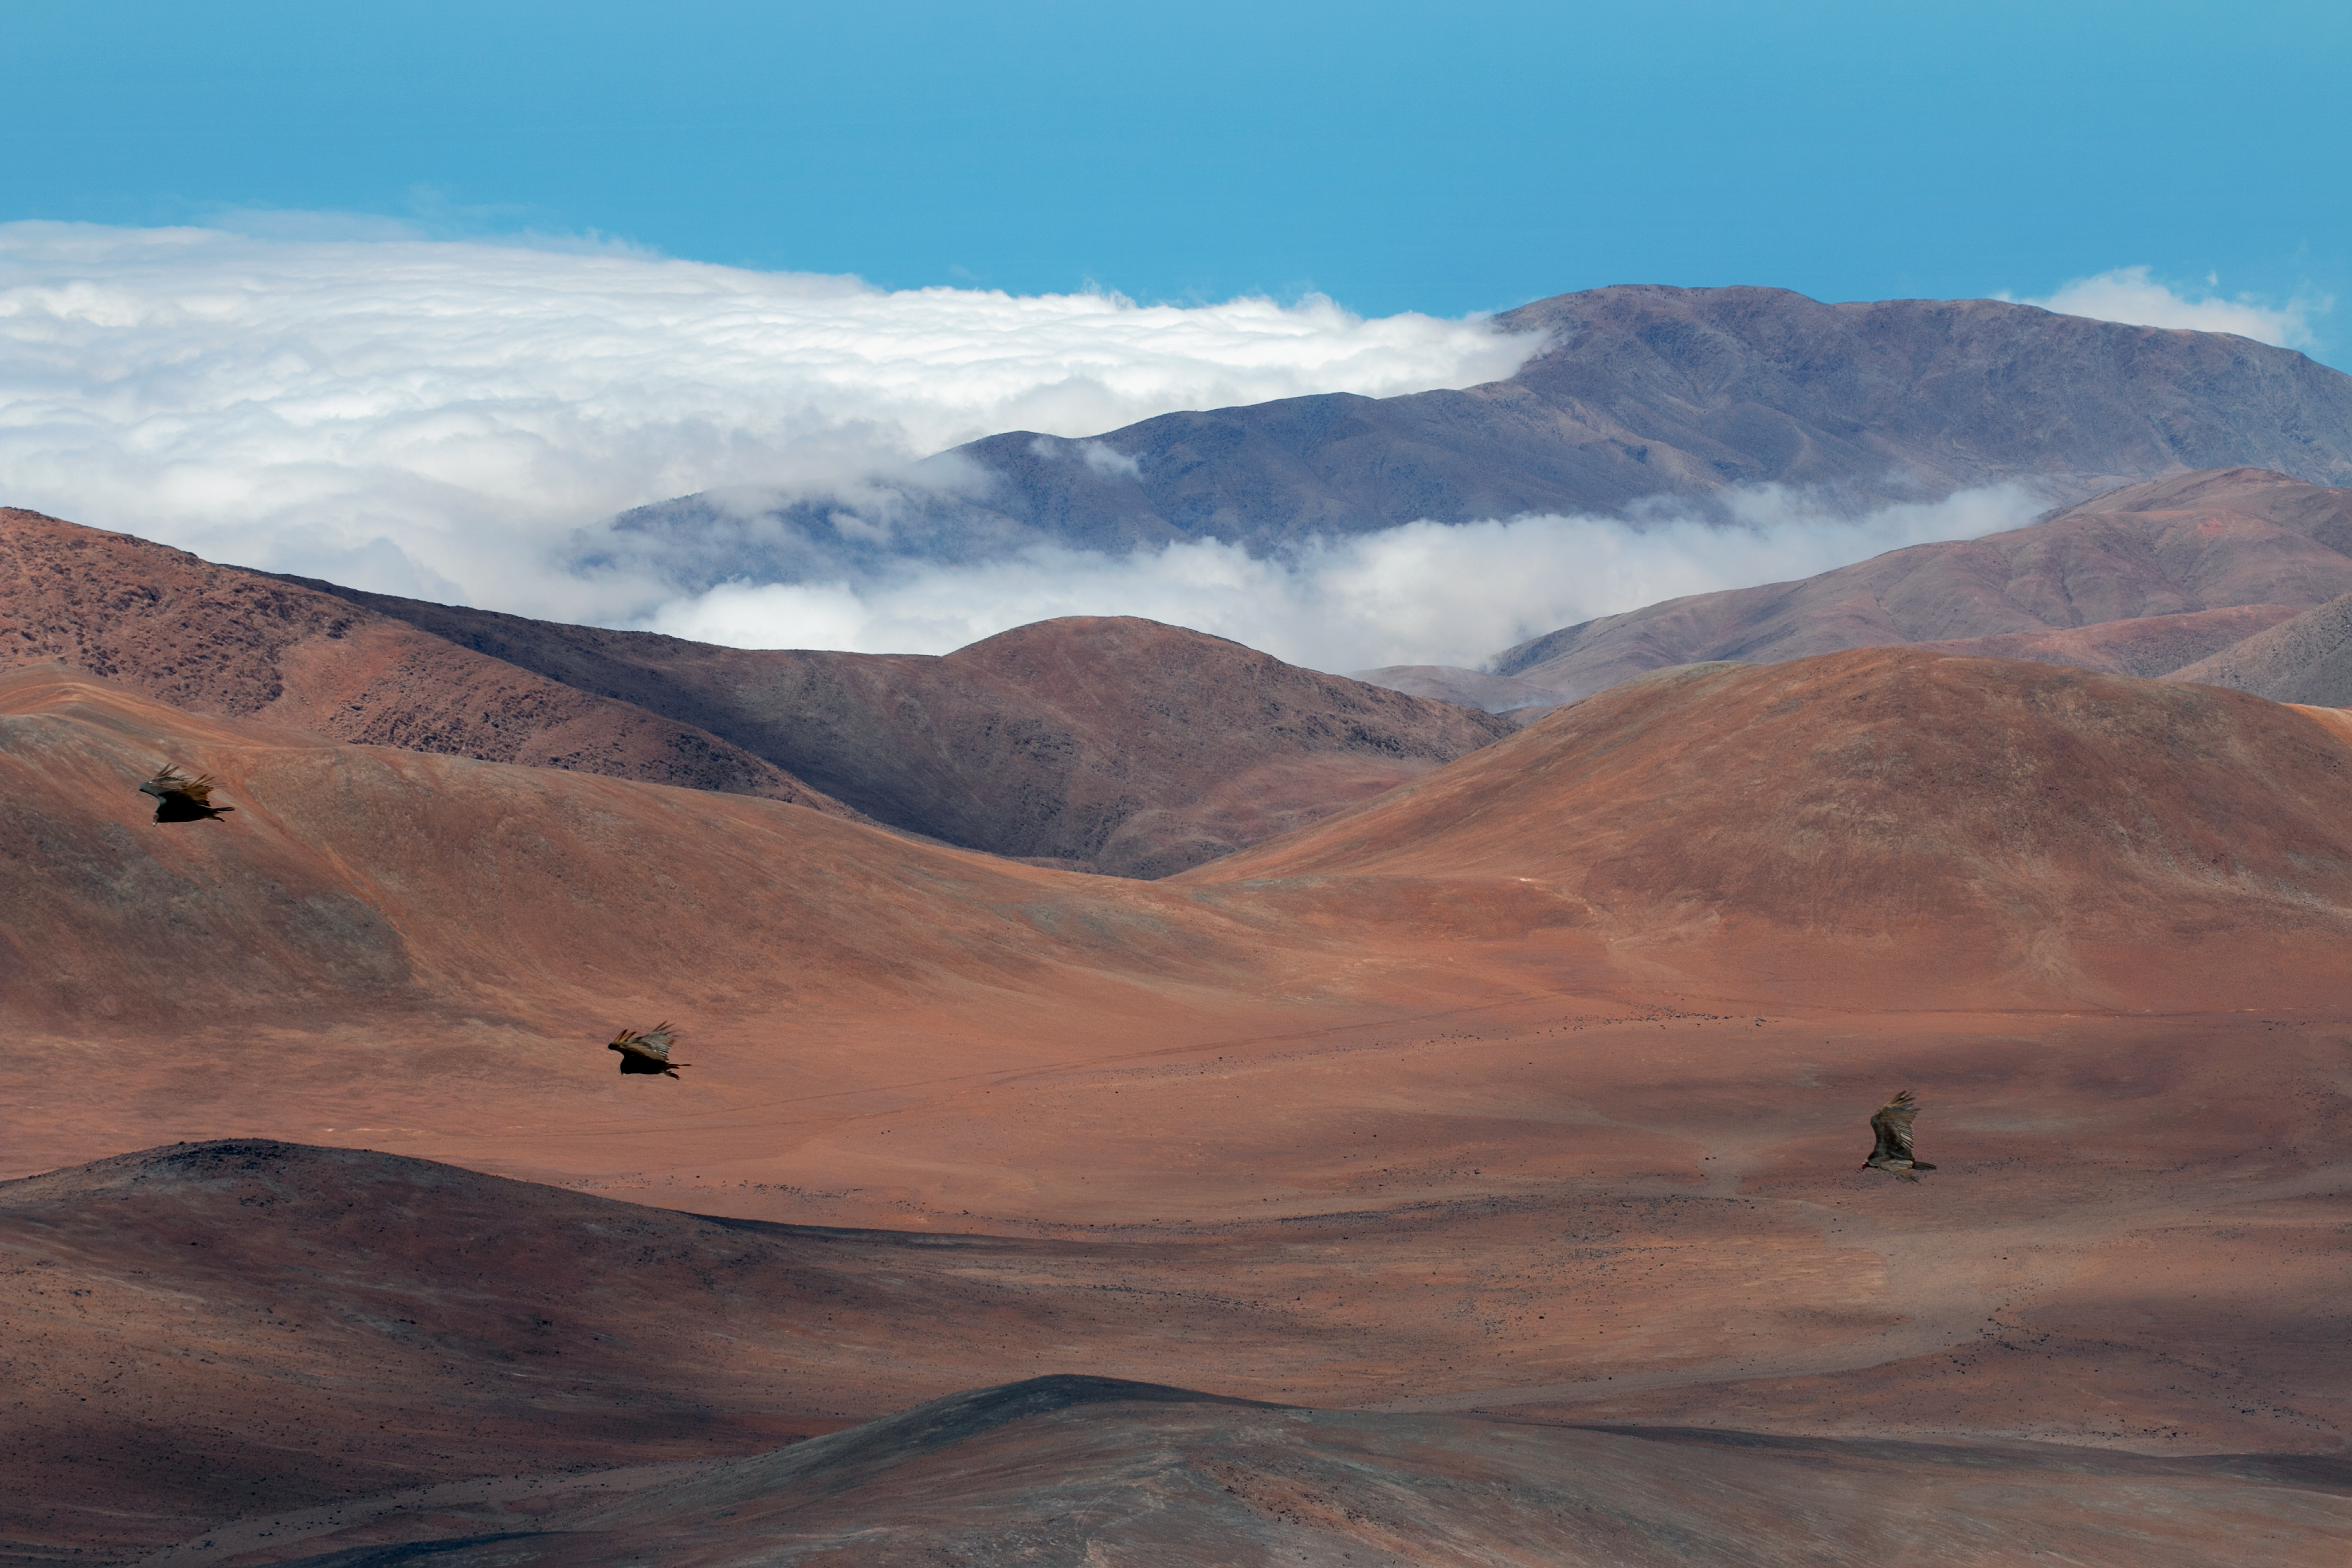

Flight of three

Three great birds, possibly black vultures, swoop across the Paranal landscape. Dramatic clouds are the bane of astronomers at work at the ESO Paranal site that houses the Very Large Telescope (VLT), but provide terrific material for resident photographers.

Credit: H. Sommer/ESO